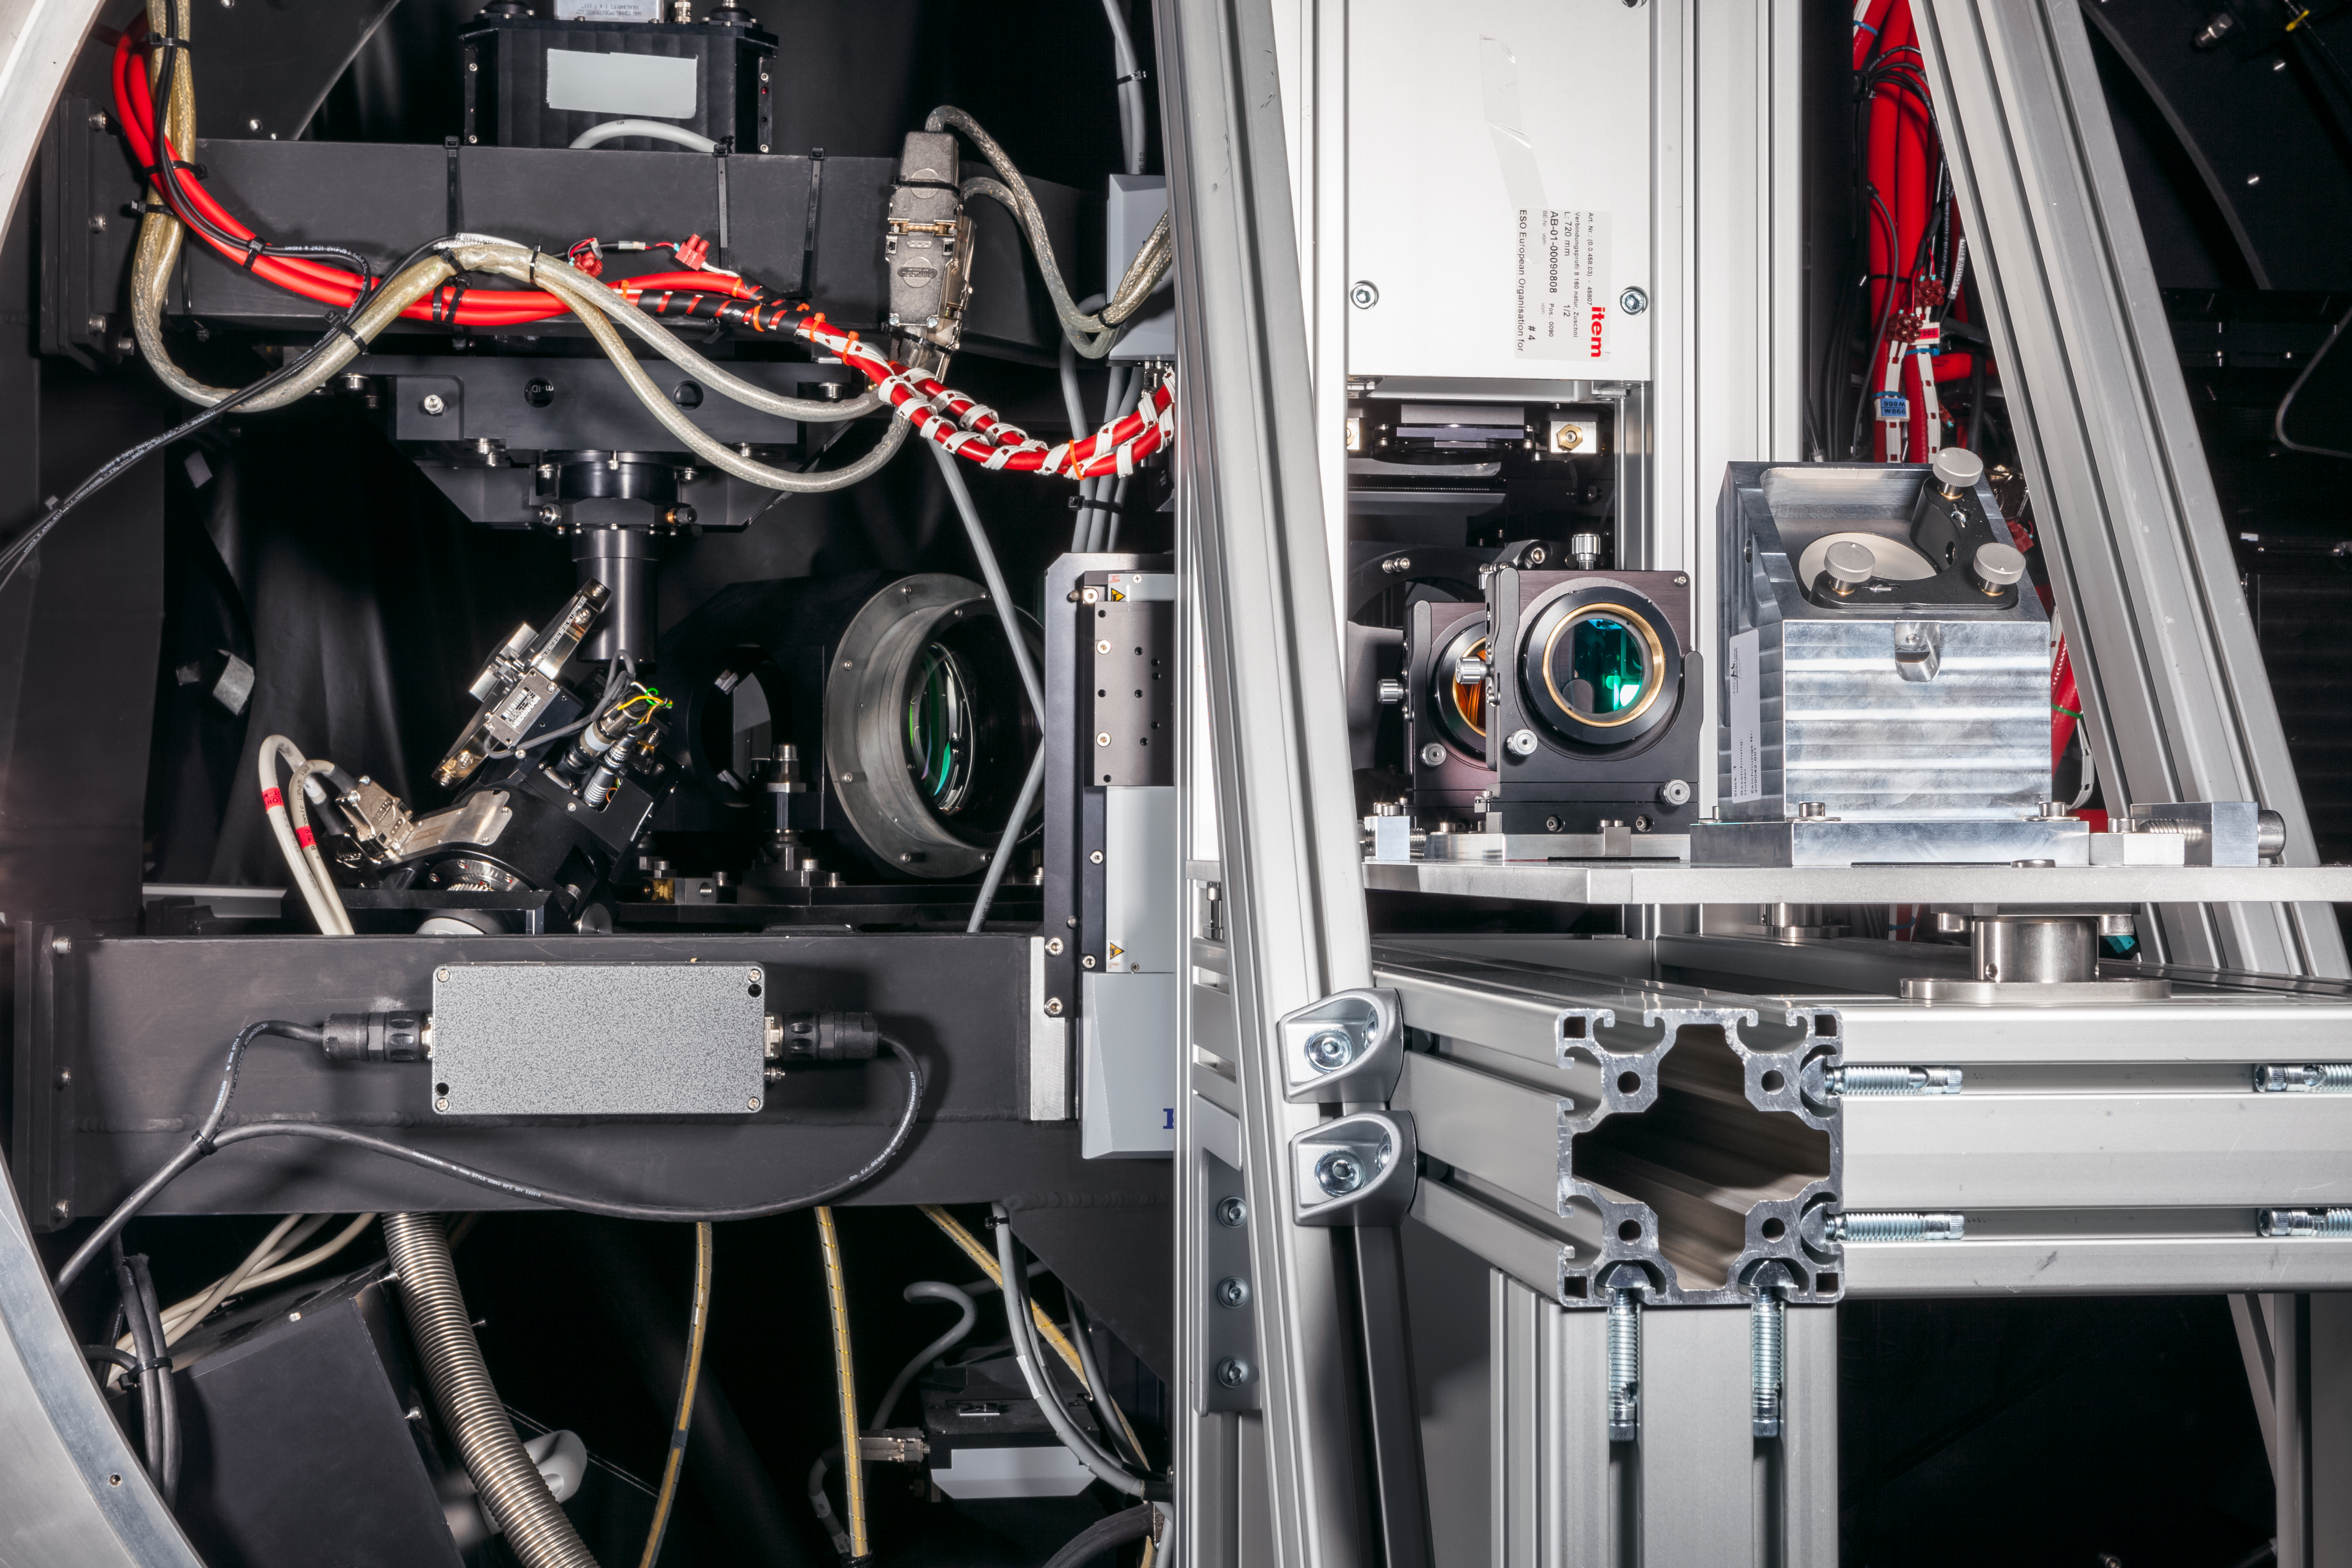

A GALACSI on Earth

This close-up of ESO's GALACSI instrument gives a hint of the complex optics that have gone into making it a world-class instrument.

Credit: ESO/M. Zamani